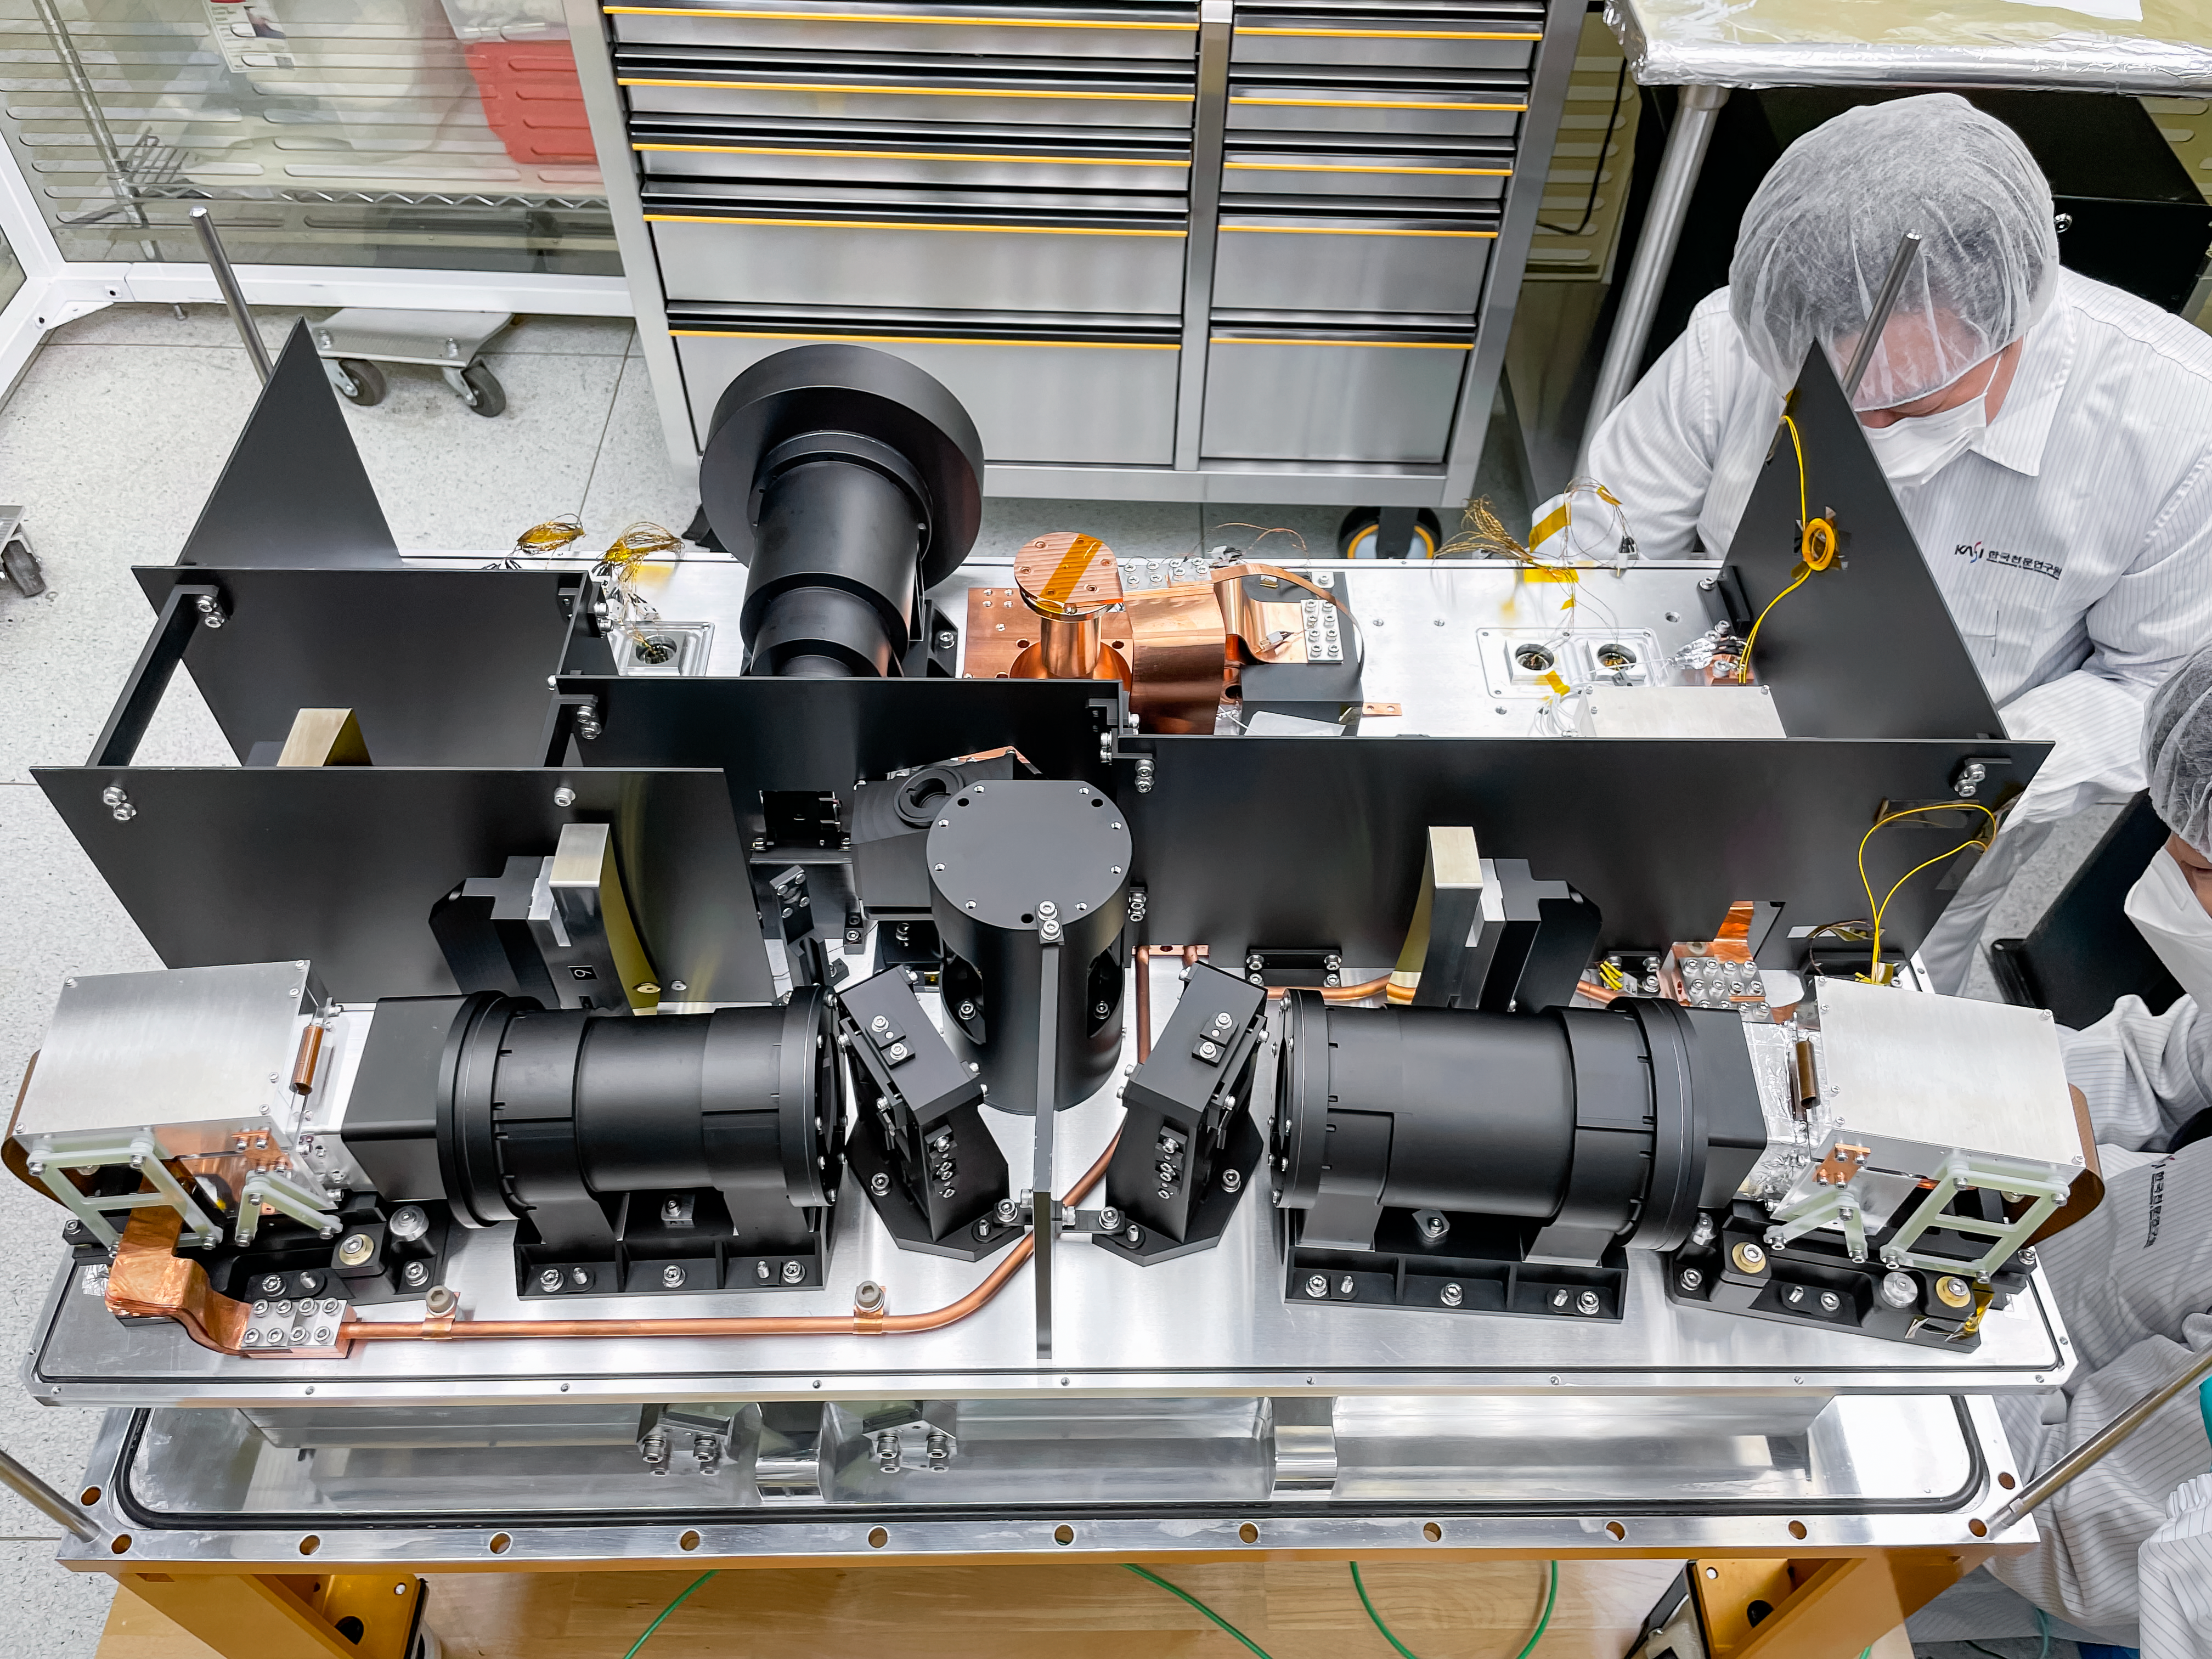

IGRINS-2

The interior of the IGRINS-2 instrument.

Credit: International Gemini Observatory/NOIRLab/NSF/AURA